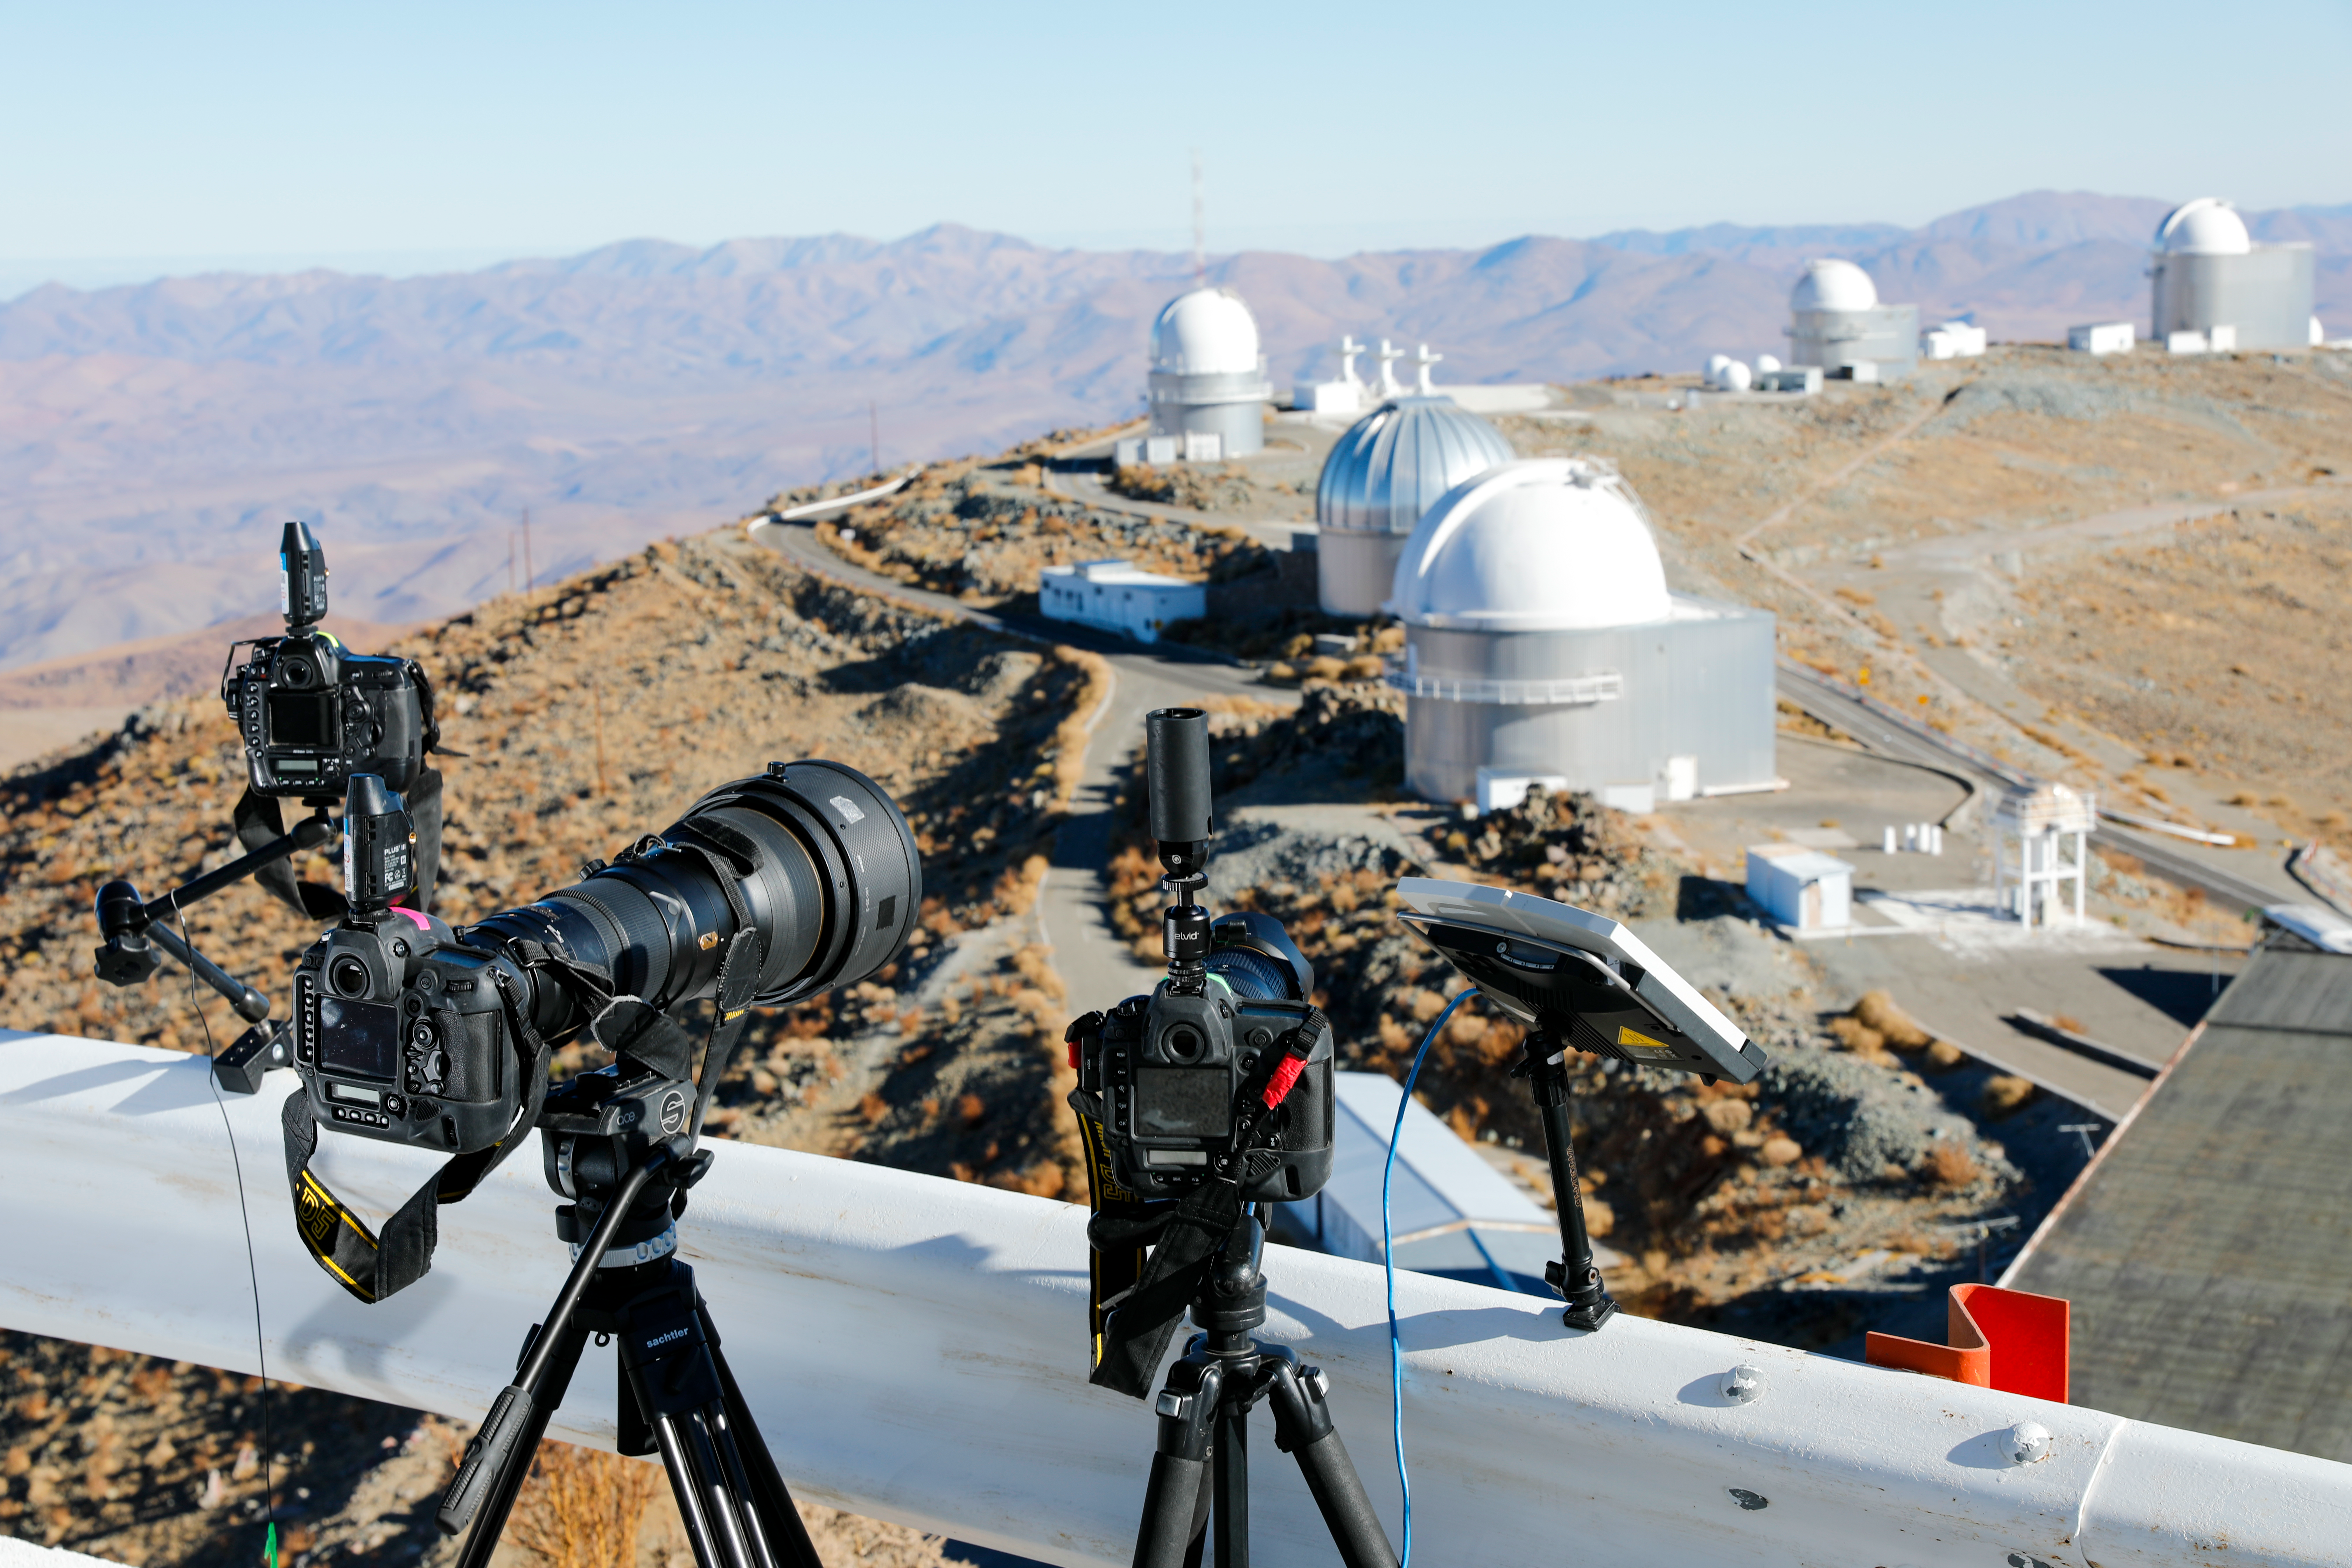

Cameras ready for the eclipse

On 2 July 2019, a total solar eclipse was visible from ESO’s La Silla Observatory. Hundreds of people from around the world, including the owners of these cameras, came to watch and record the eclipse from this unique location.

Credit: ESO/M. Zamani